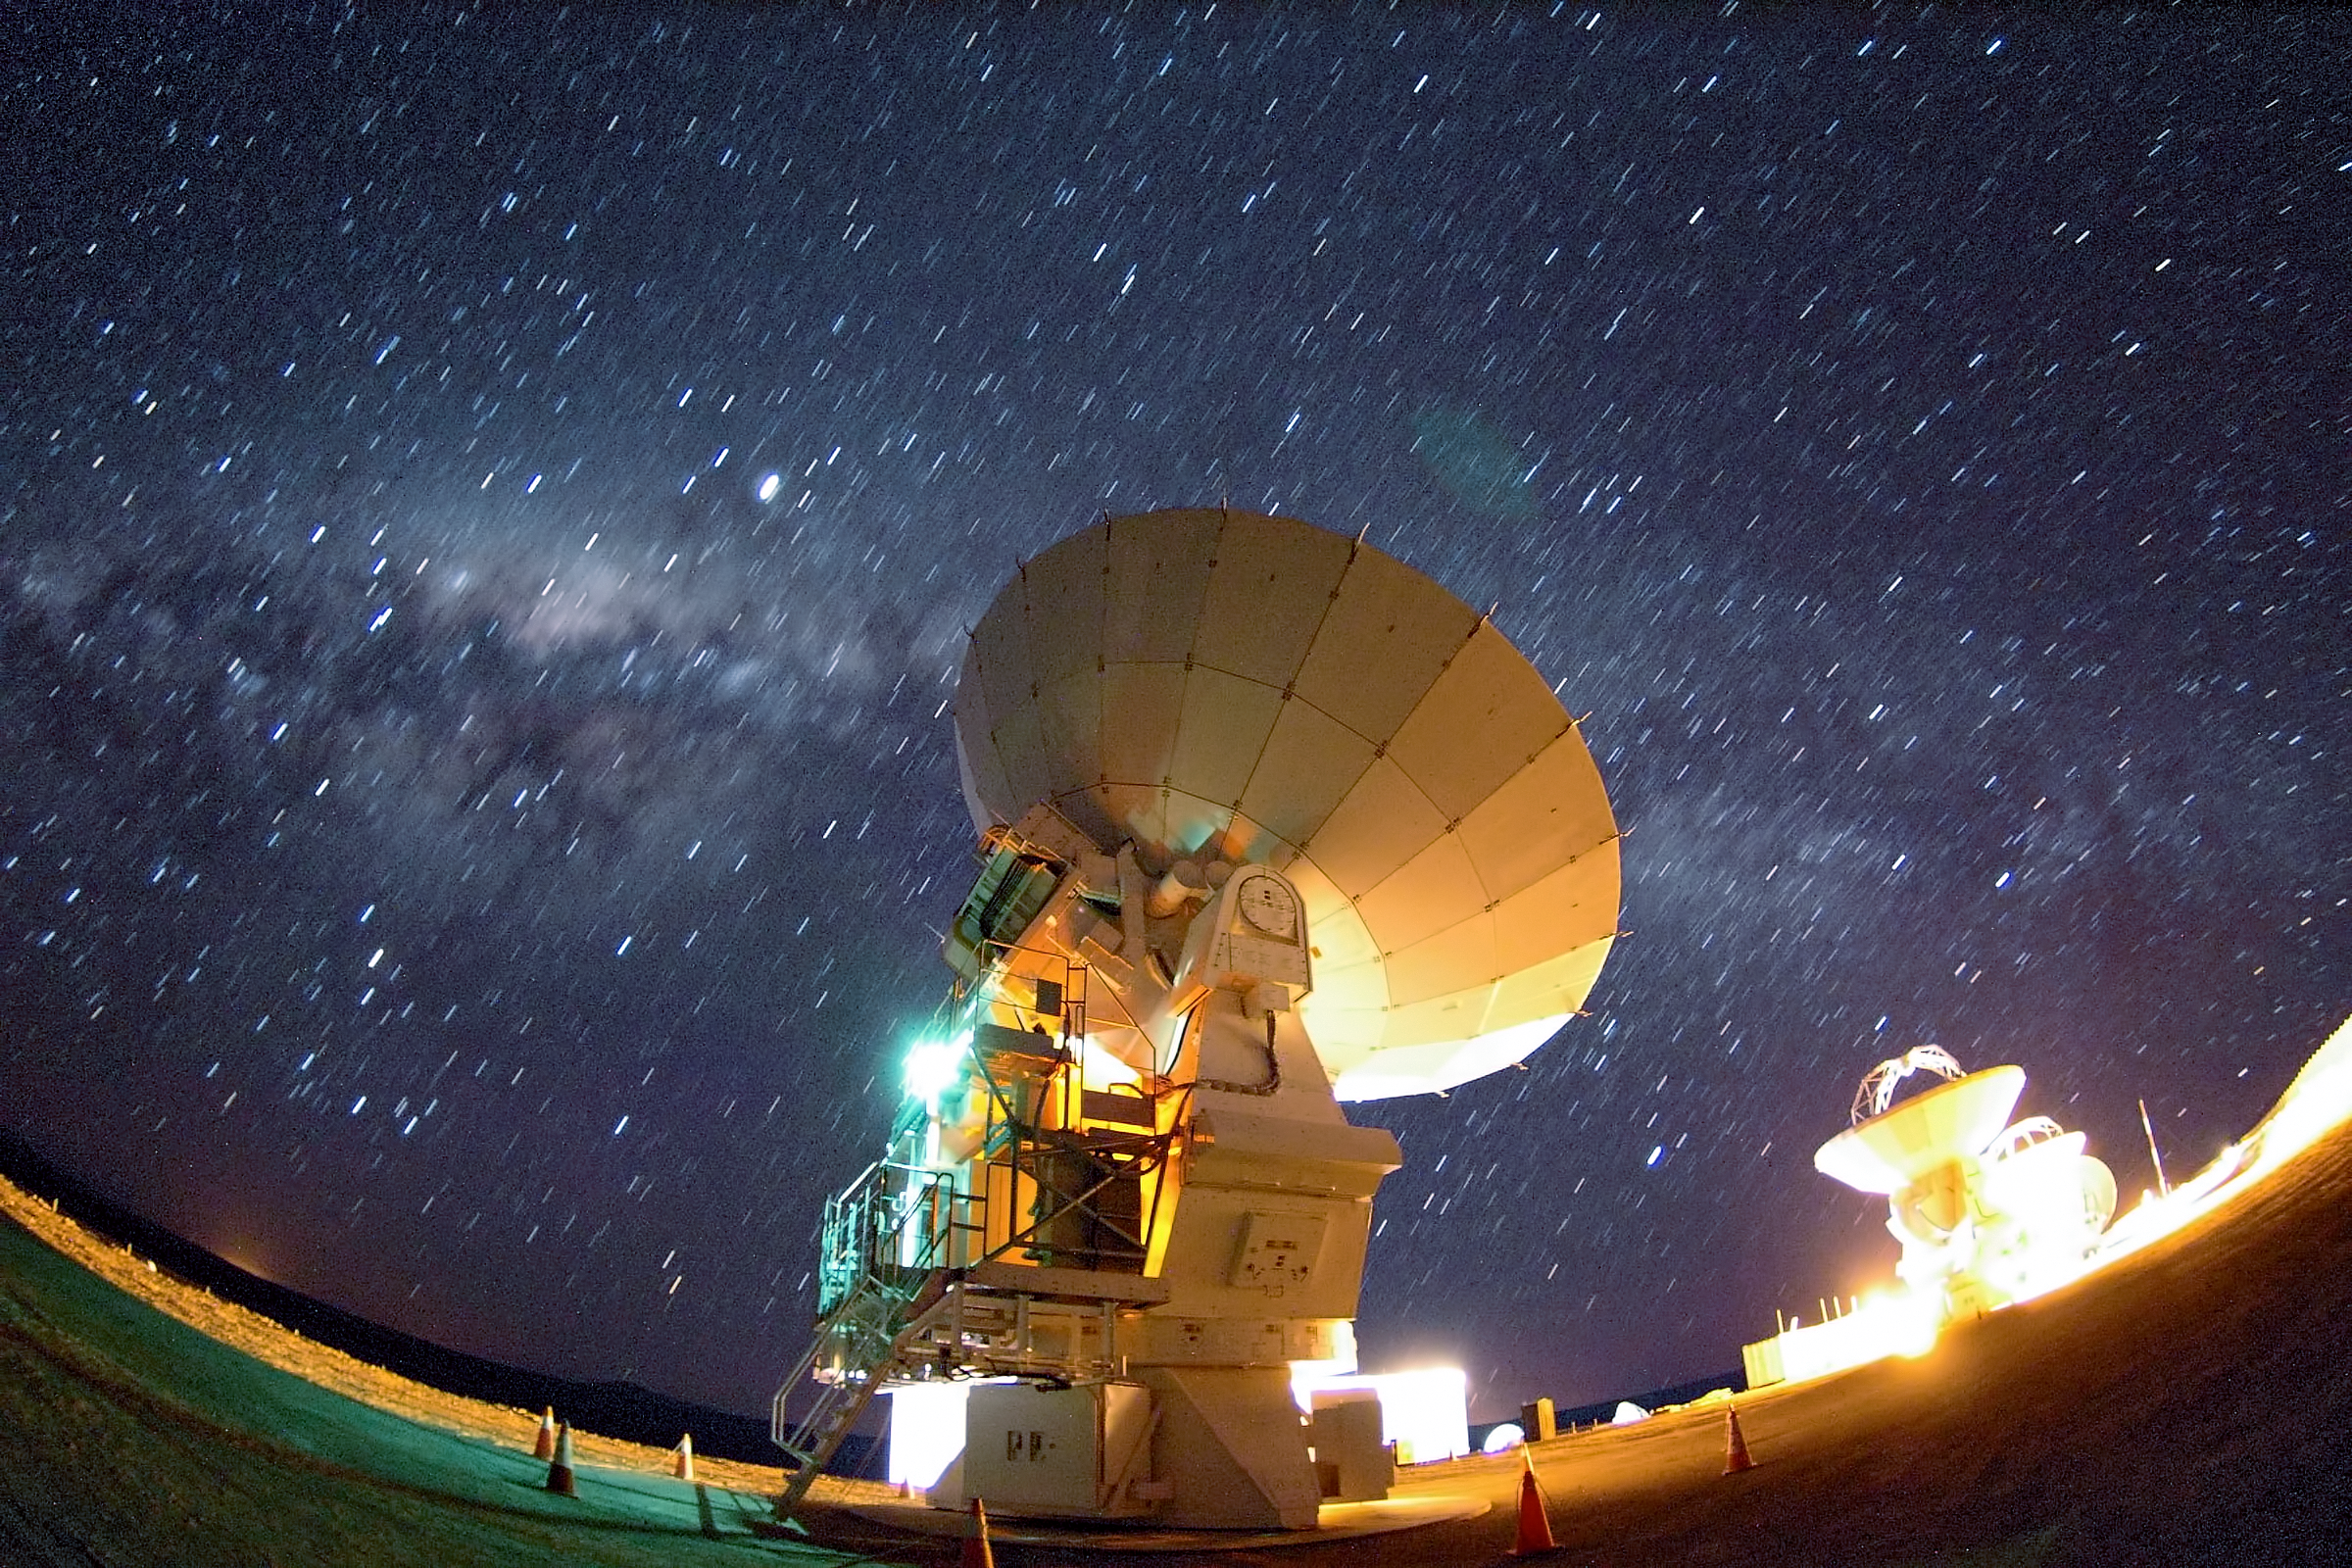

Milky Way above ALMA

The bulge of the Milky Way is clearly visible in this image above three of the Atacama Large Millimeter/submillimeter Array (ALMA) antennae.

Credit: ESO